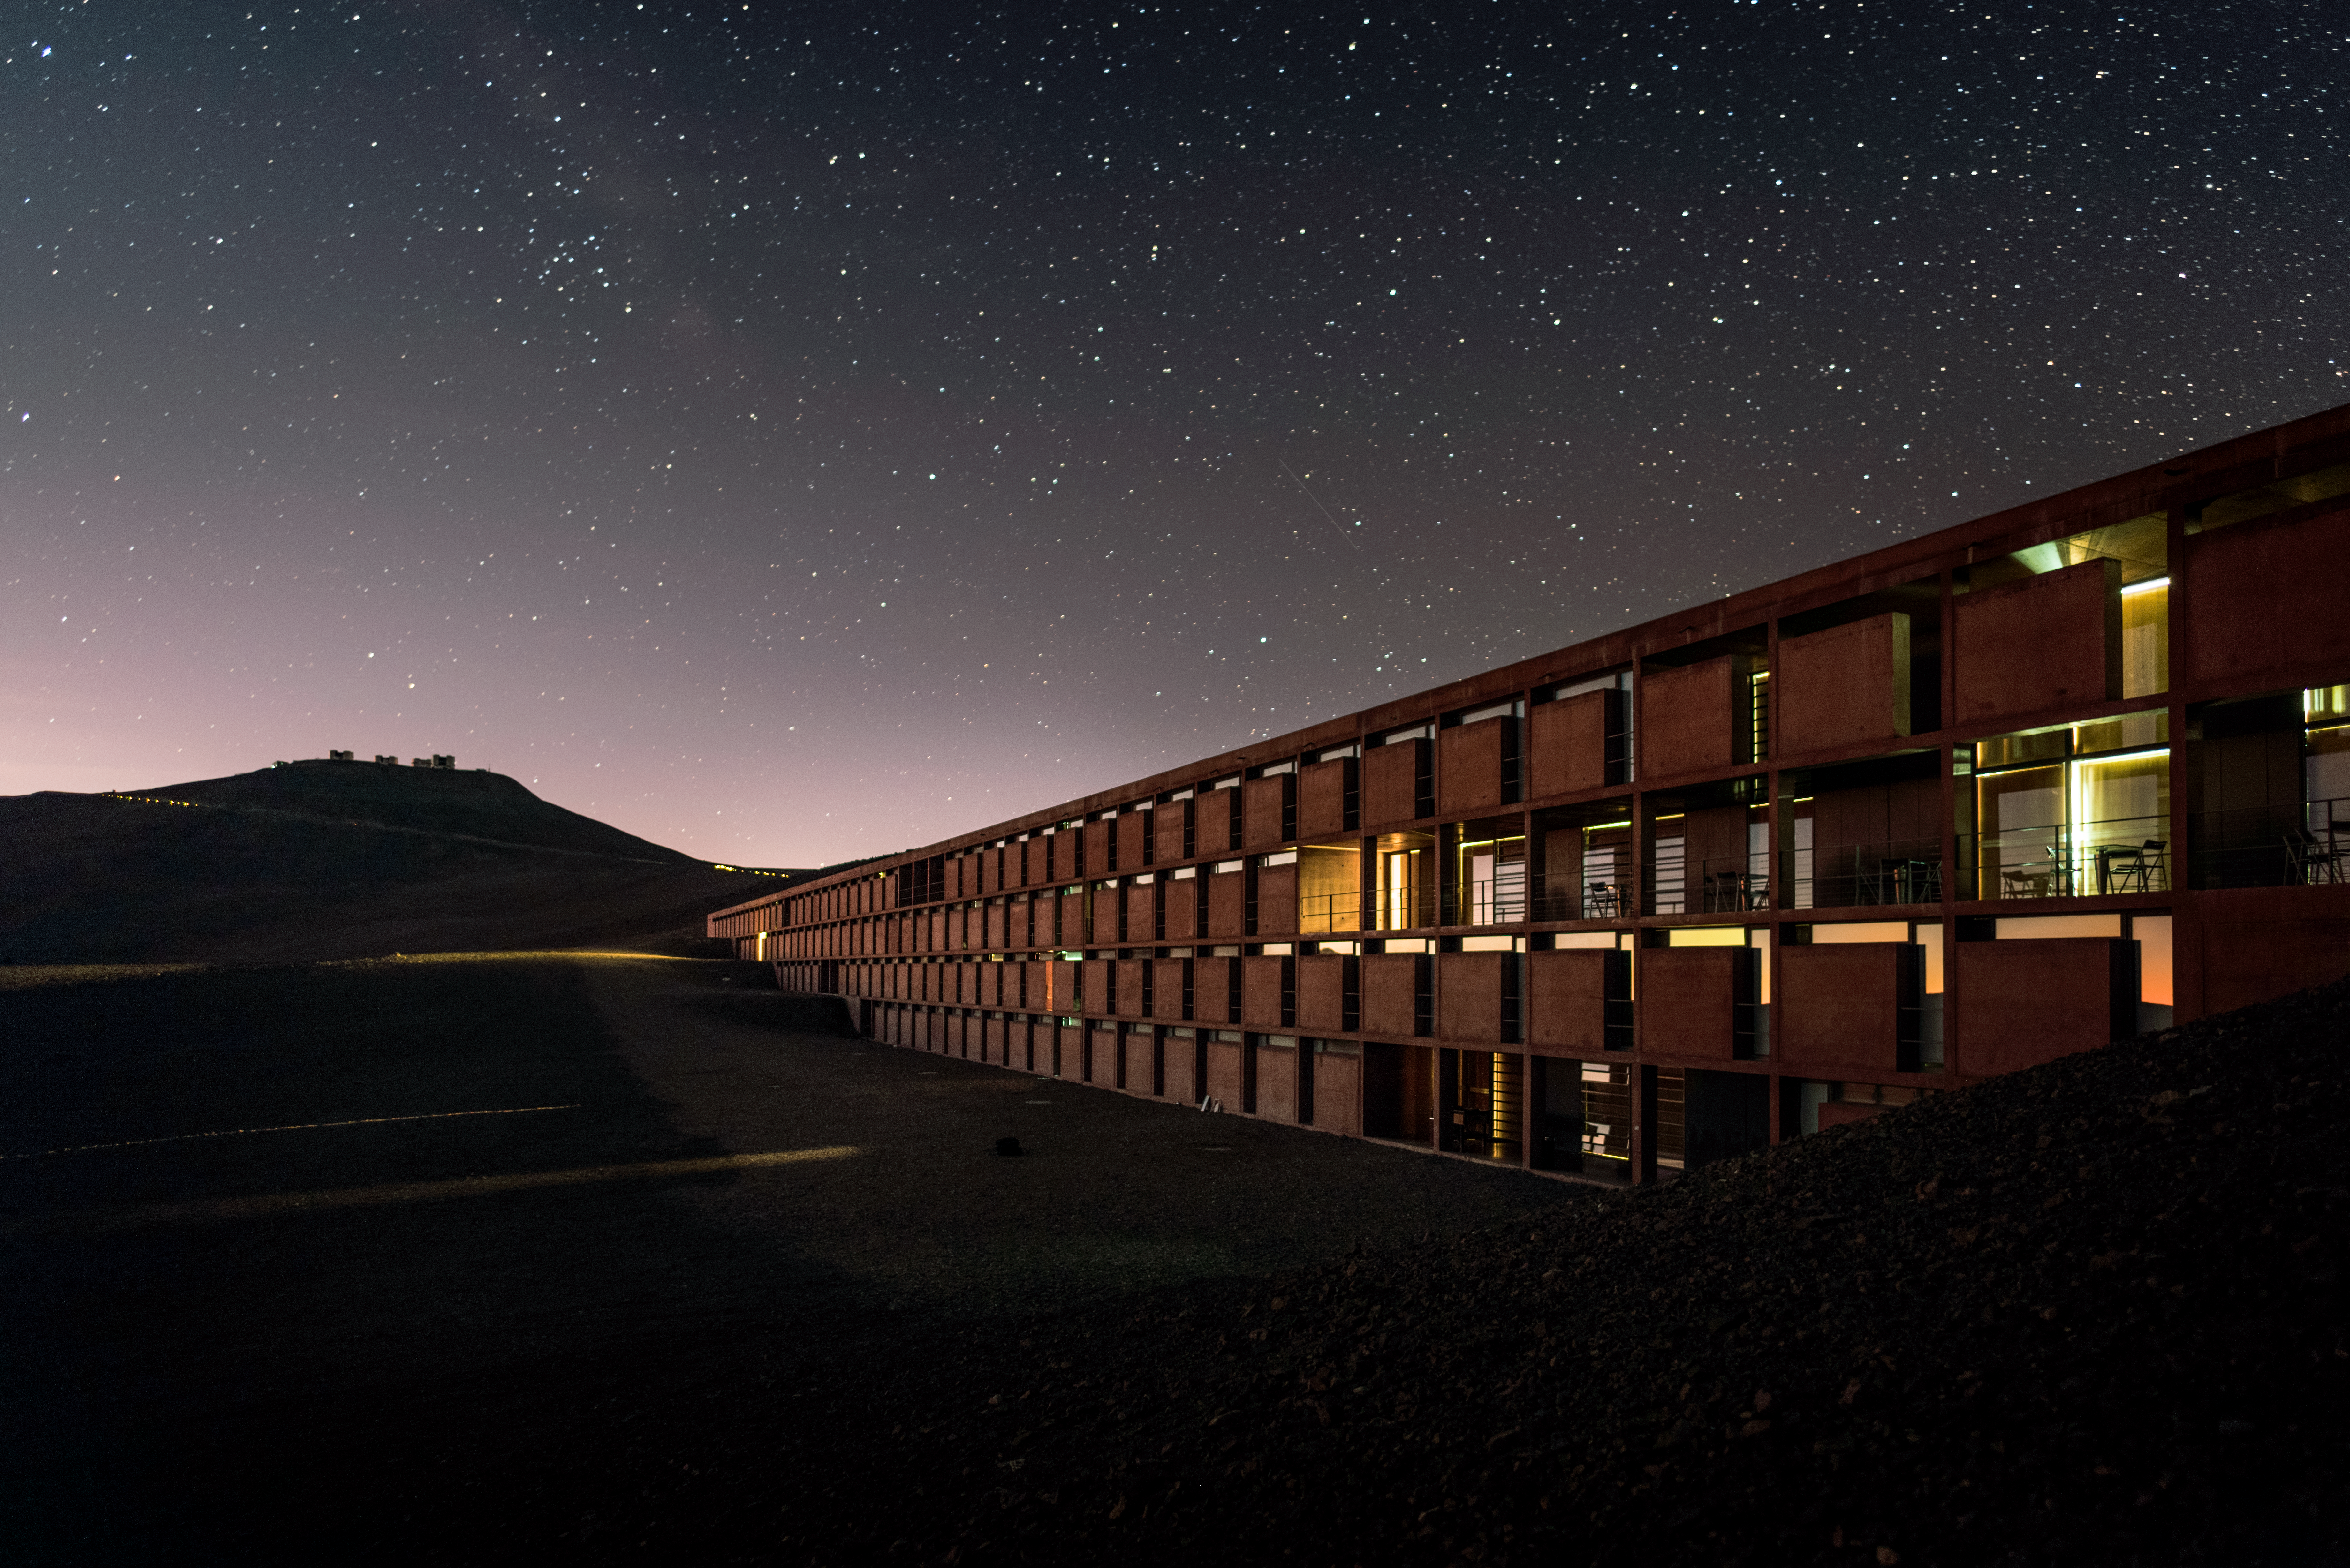

Paranal Residencia

The building shown in this image is the Paranal Residencia, the hotel where VLT staff and astronomers visiting to use the telescopes stay. It is an award-winning building that provides an oasis amid the harsh desert surroundings, and was used as a filming location for the James Bond movie "Quantum of Solace".

Credit: A. Ghizzi Panizza/ESO